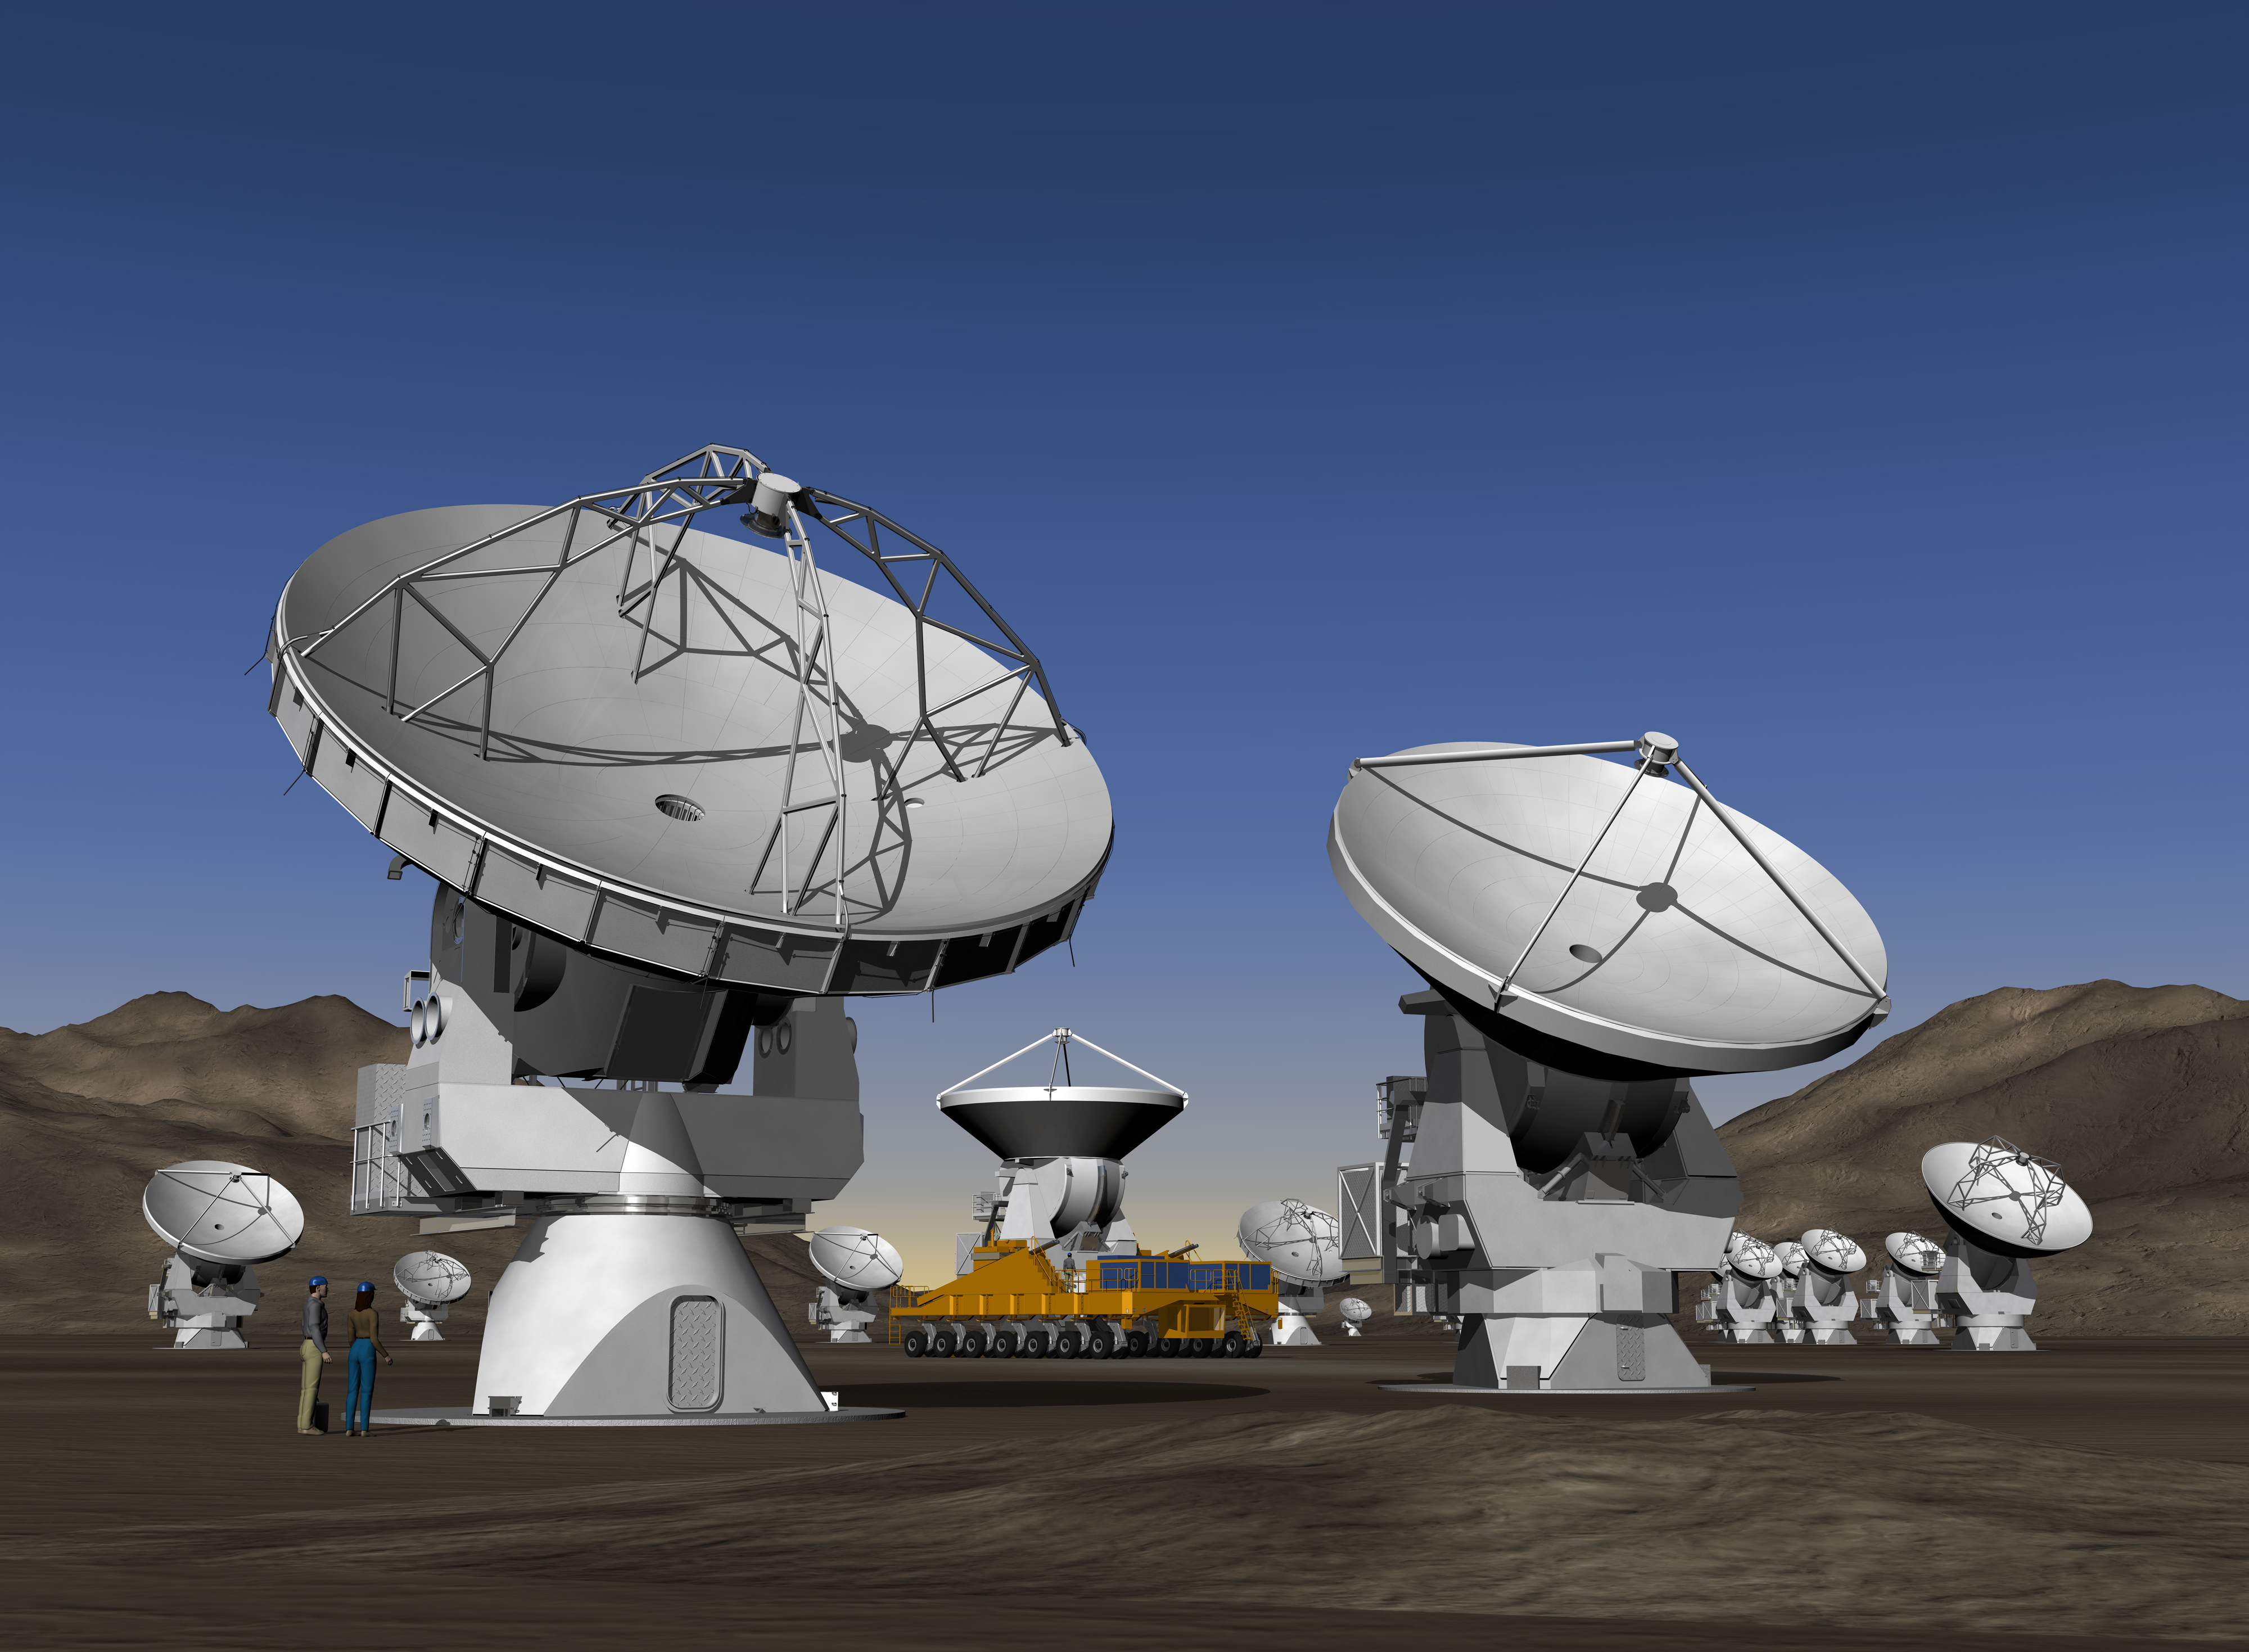

ALMA antennas

ALMA (the Atacama Large Millimeter/submillimeter Array) is one of the largest ground-based astronomy projects of the next decade and will be the major new facility for observations in the millimeter/submillimeter regime. Rendering from the mid-00s.

Credit: ESO